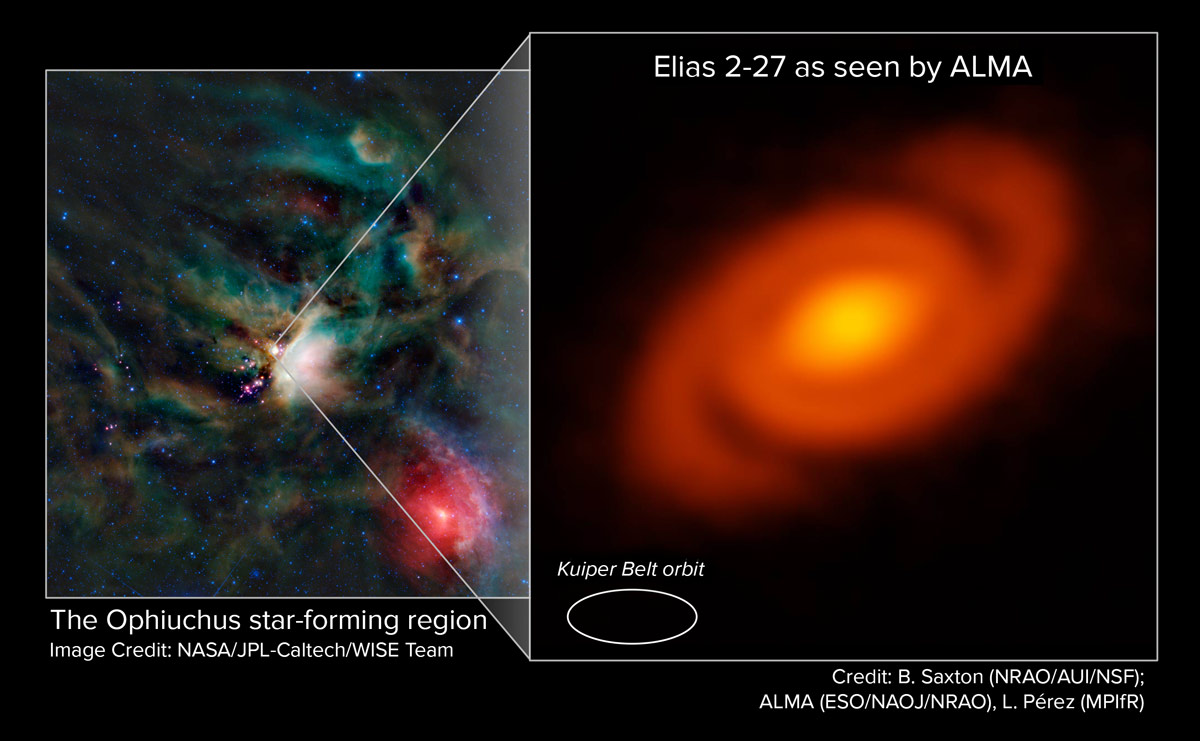

Ophiuchus star-forming region

ALMA peered into the Ophiuchus star-forming region to study the protoplanetary disk around the young star Elias 2-27. Astronomers discovered a striking spiral pattern in the disk. This feature is the product of density waves – gravitational perturbations in the disk.

Credit: L. Pérez (MPIfR), B. Saxton (NRAO/AUI/NSF), ALMA (ESO/NAOJ/NRAO), NASA/JPL Caltech/WISE Team